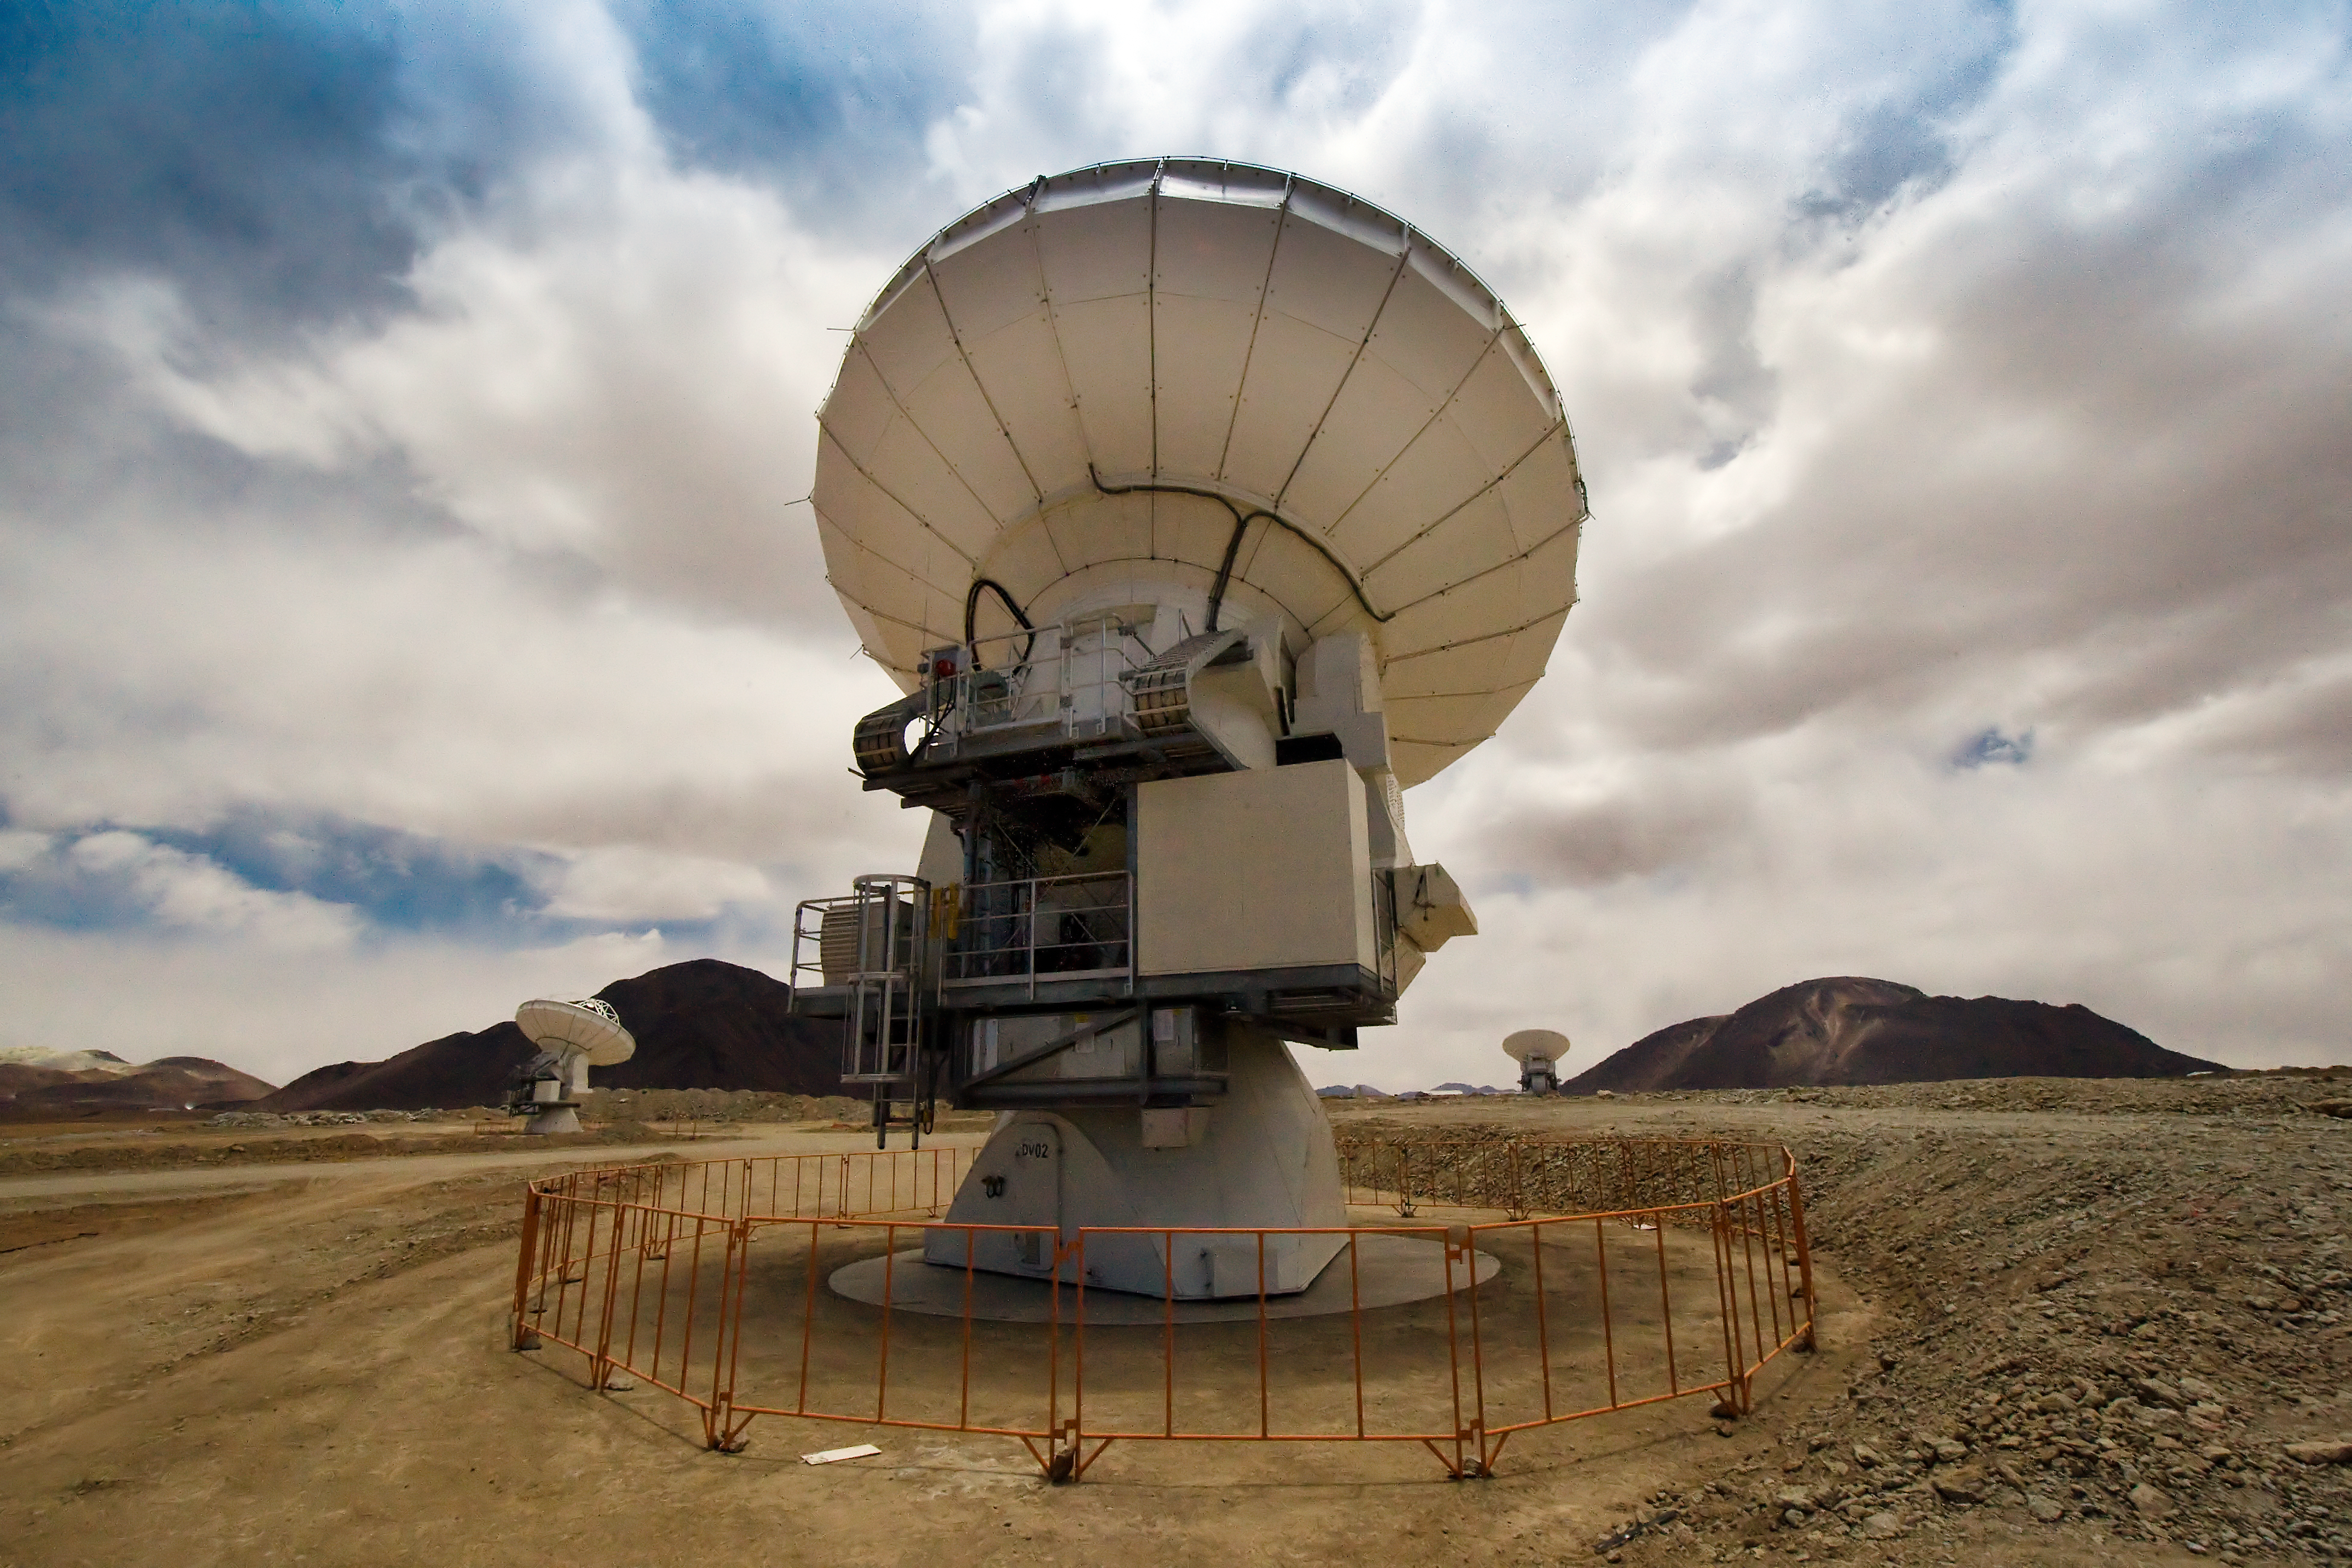

The first three ALMA antennas at the Array Operations Site (AOS) on Chajnantor*

One of the Atacama Large Millimeter/submillimeter Array (ALMA) antennas, with two more in the background, on the Chajnantor plain of the Chilean Andes, 5000 m above sea level. ALMA is the largest ground-based astronomy project in existence, and will be comprised of a giant array of 12-m submillimetre quality antennas, with baselines of several kilometres. An additional, compact array of 7-m and 12-m antennas will complement the main array. Construction of ALMA started in 2003 and will be completed in 2012. The ALMA project is an international collaboration between Europe, East Asia and North America in cooperation with the Republic of Chile.

This image is available as a mounted image in the ESOshop.

Credit: Iztok Bončina/ALMA (ESO/NAOJ/NRAO)